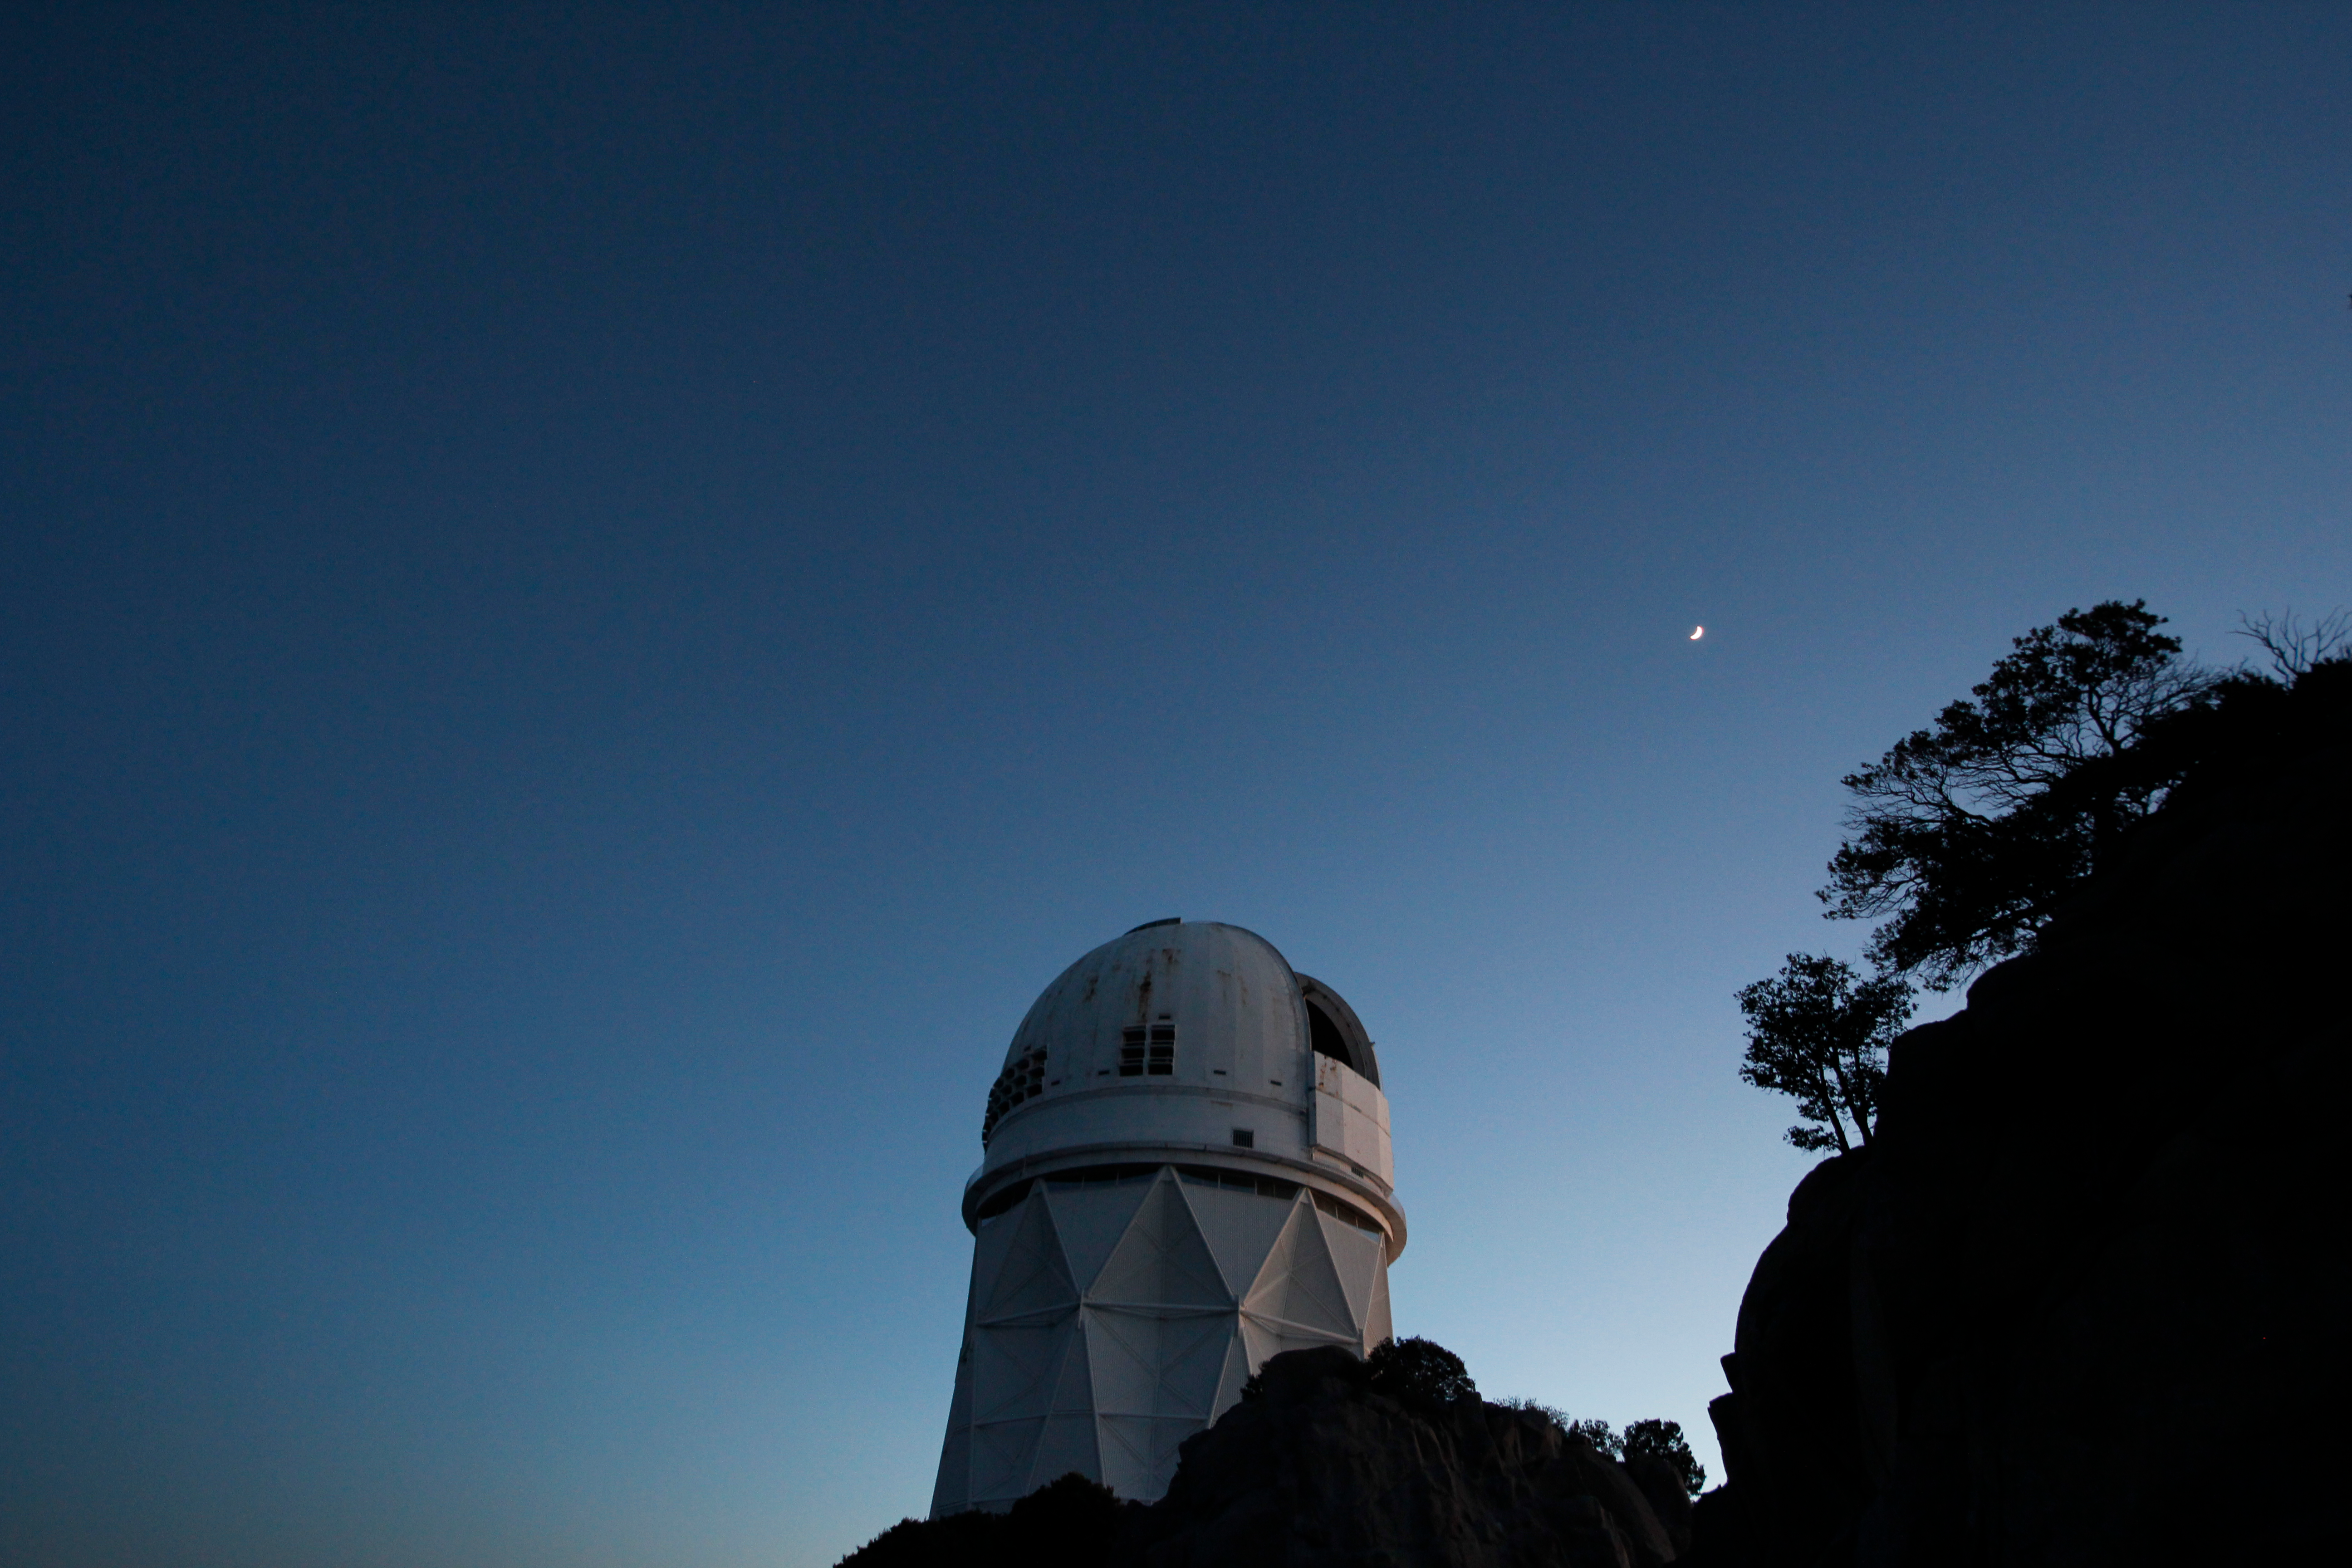

Nicholas U. Mayall 4-meter Telescope

The Nicholas U. Mayall 4-meter Telescope at Kitt Peak National Observatory.

Credit: KPNO/NOIRLab/NSF/AURA/P. Marenfeld